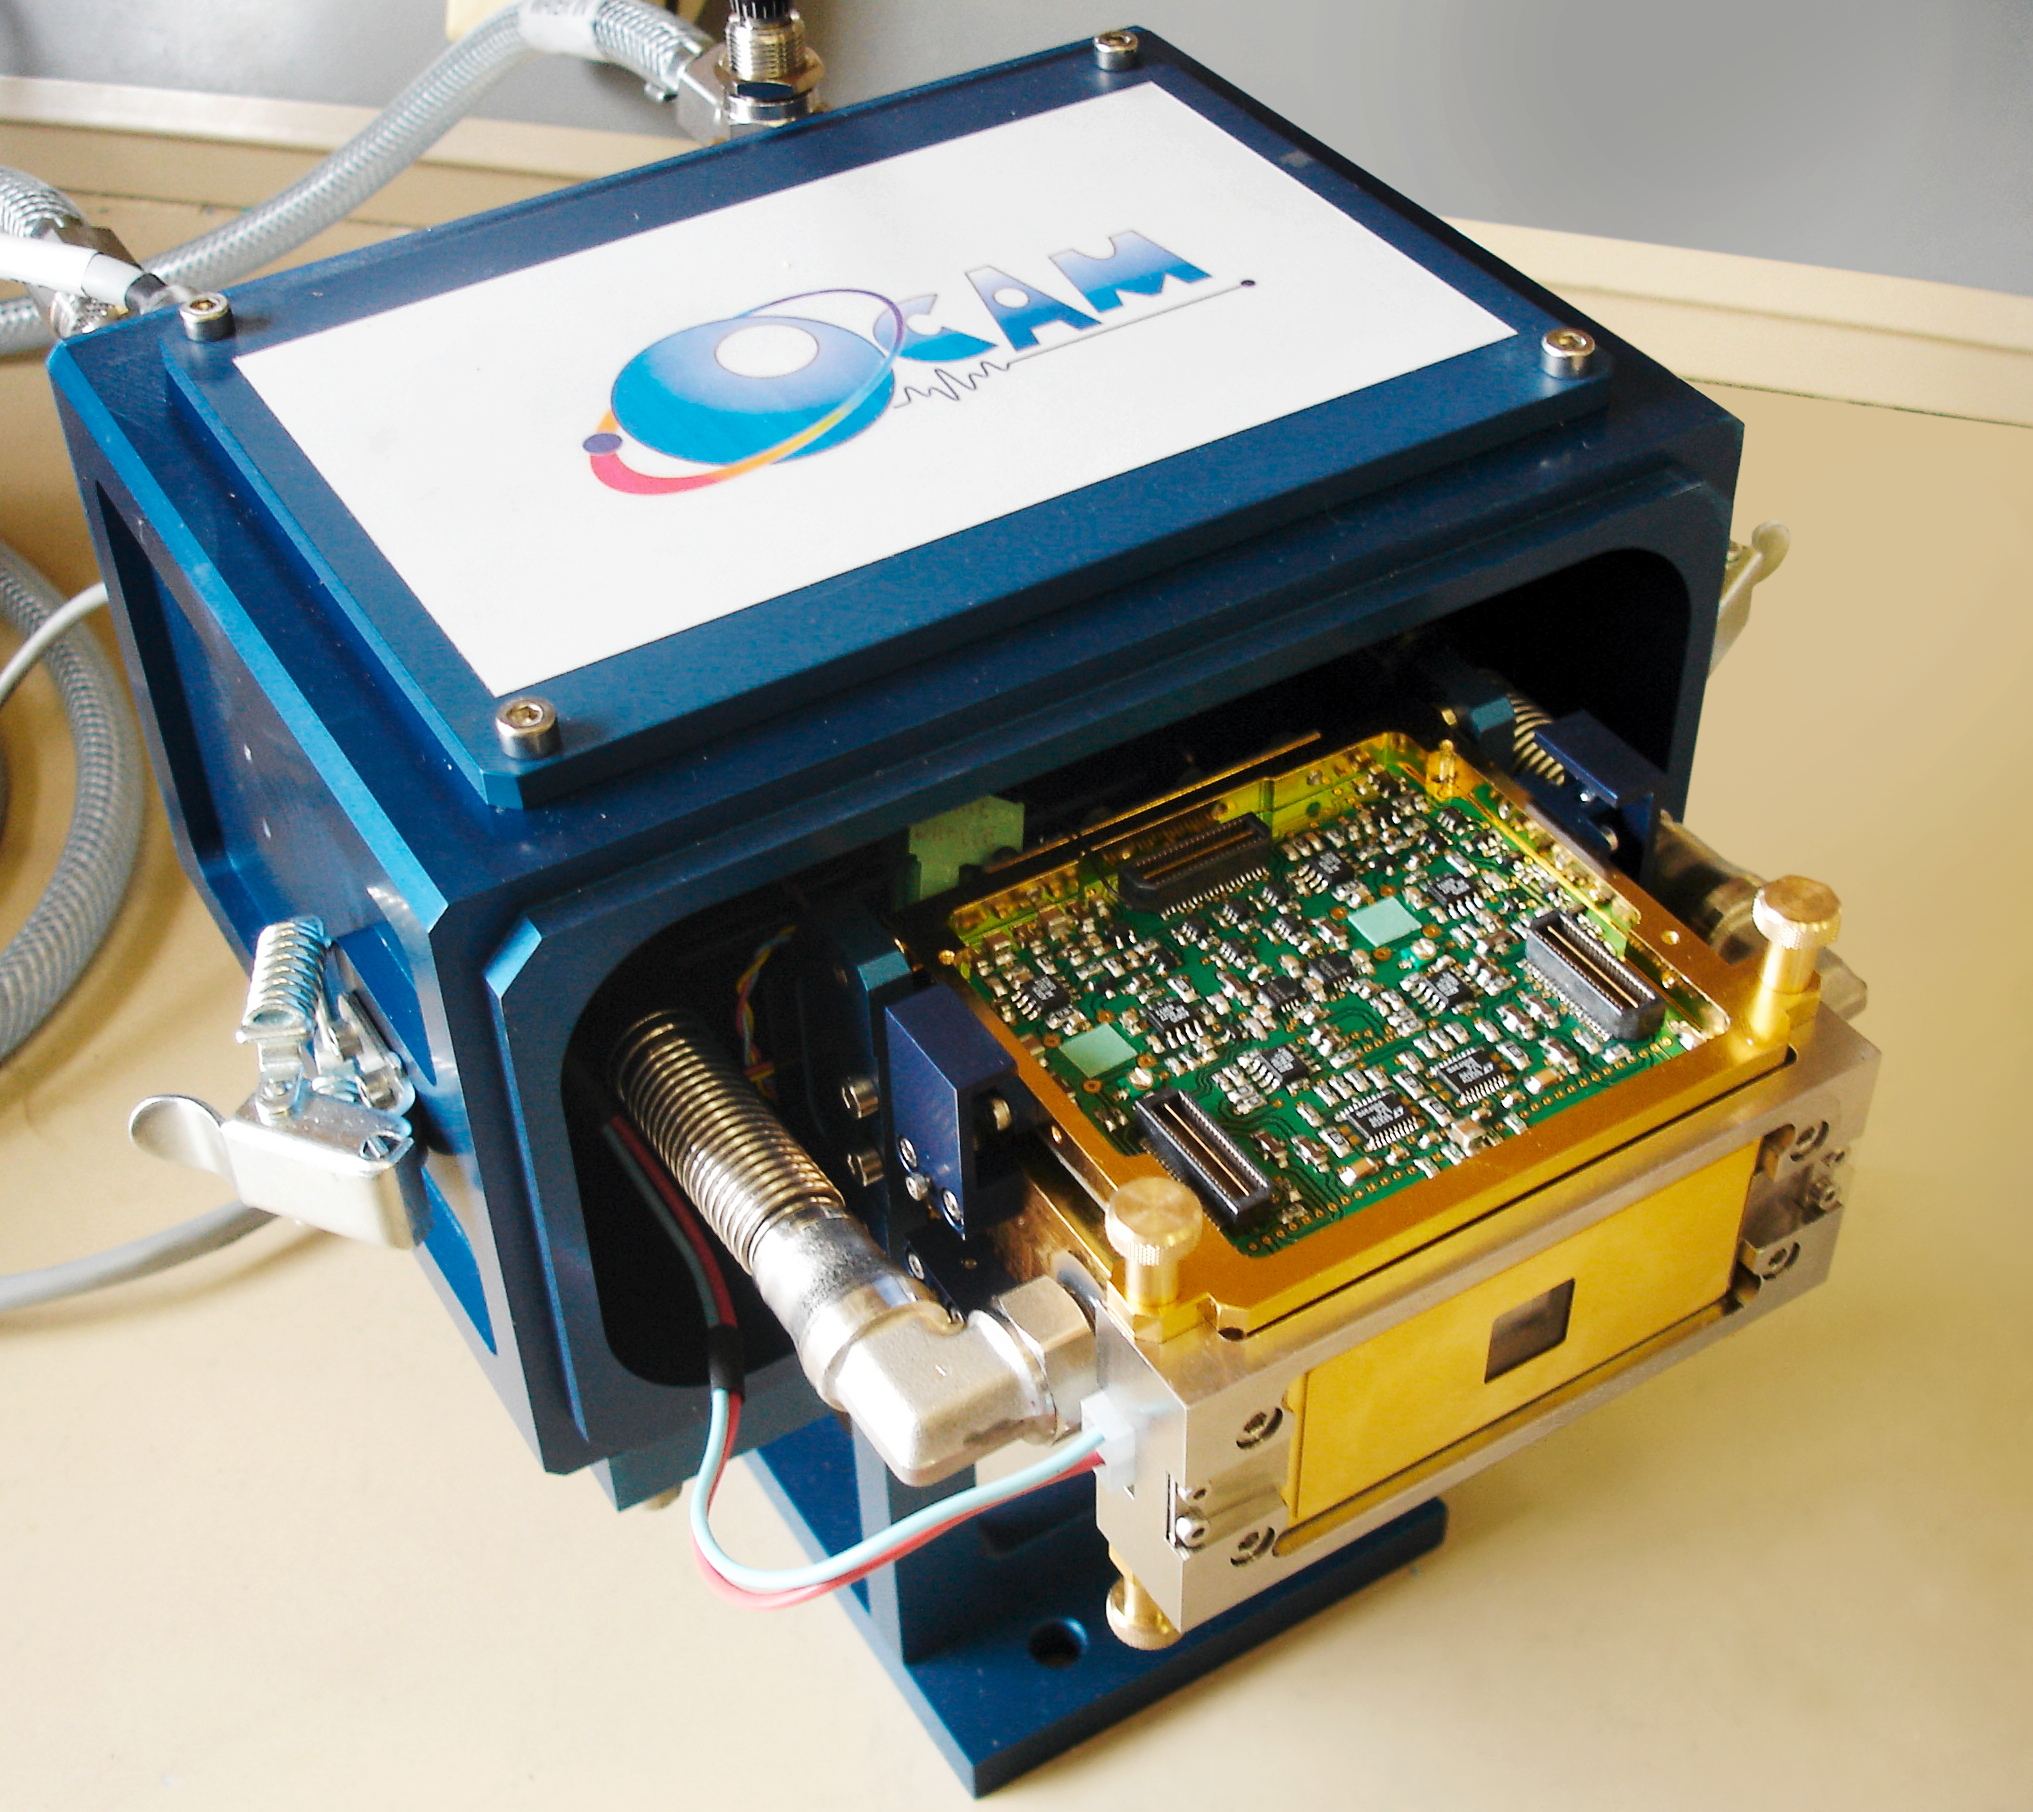

The OCam camera – A camera that outpaces twinkling stars

OCam is the world’s fastest high precision faint light camera. Developed in Europe, the camera is highly sensitive and able to take 1500 images per second. OCam has been specially designed and built by a team of French engineers from LAM, LAOG and the OHP and uses the CCD220 detector developed by e2v technologies. The technology developed with OCam has been transferred to ESO for use with the second generation instruments of ESO’s Very Large Telescope.

Credit: P. Balard/INSU-CNRS/ESO